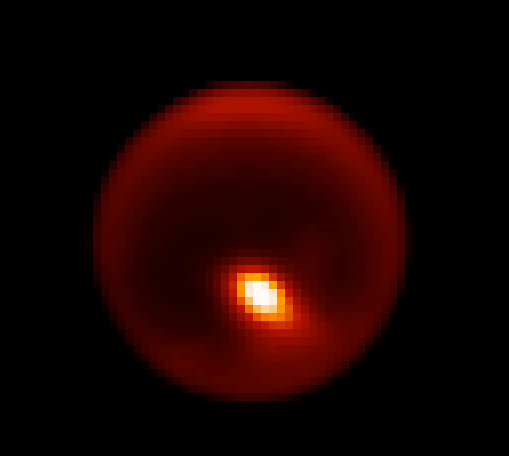

Storm Brews Over Titan's Tropical Desert

Gemini North adaptive optics image of Titan showing storm feature (bright area). Titan is about 0.8 arcsecond across in this 2.12 micron near-infrared image obtained on April 14, 2008 (UTC). Note to photo editors: This image is provided at full pixel resolution and is not available at higher resolution due to the nature of these data.

Credit: Gemini Observatory/AURA/Henry Roe, Lowell Observatory/Emily Schaller, Insitute for Astronomy, University of Hawai‘i